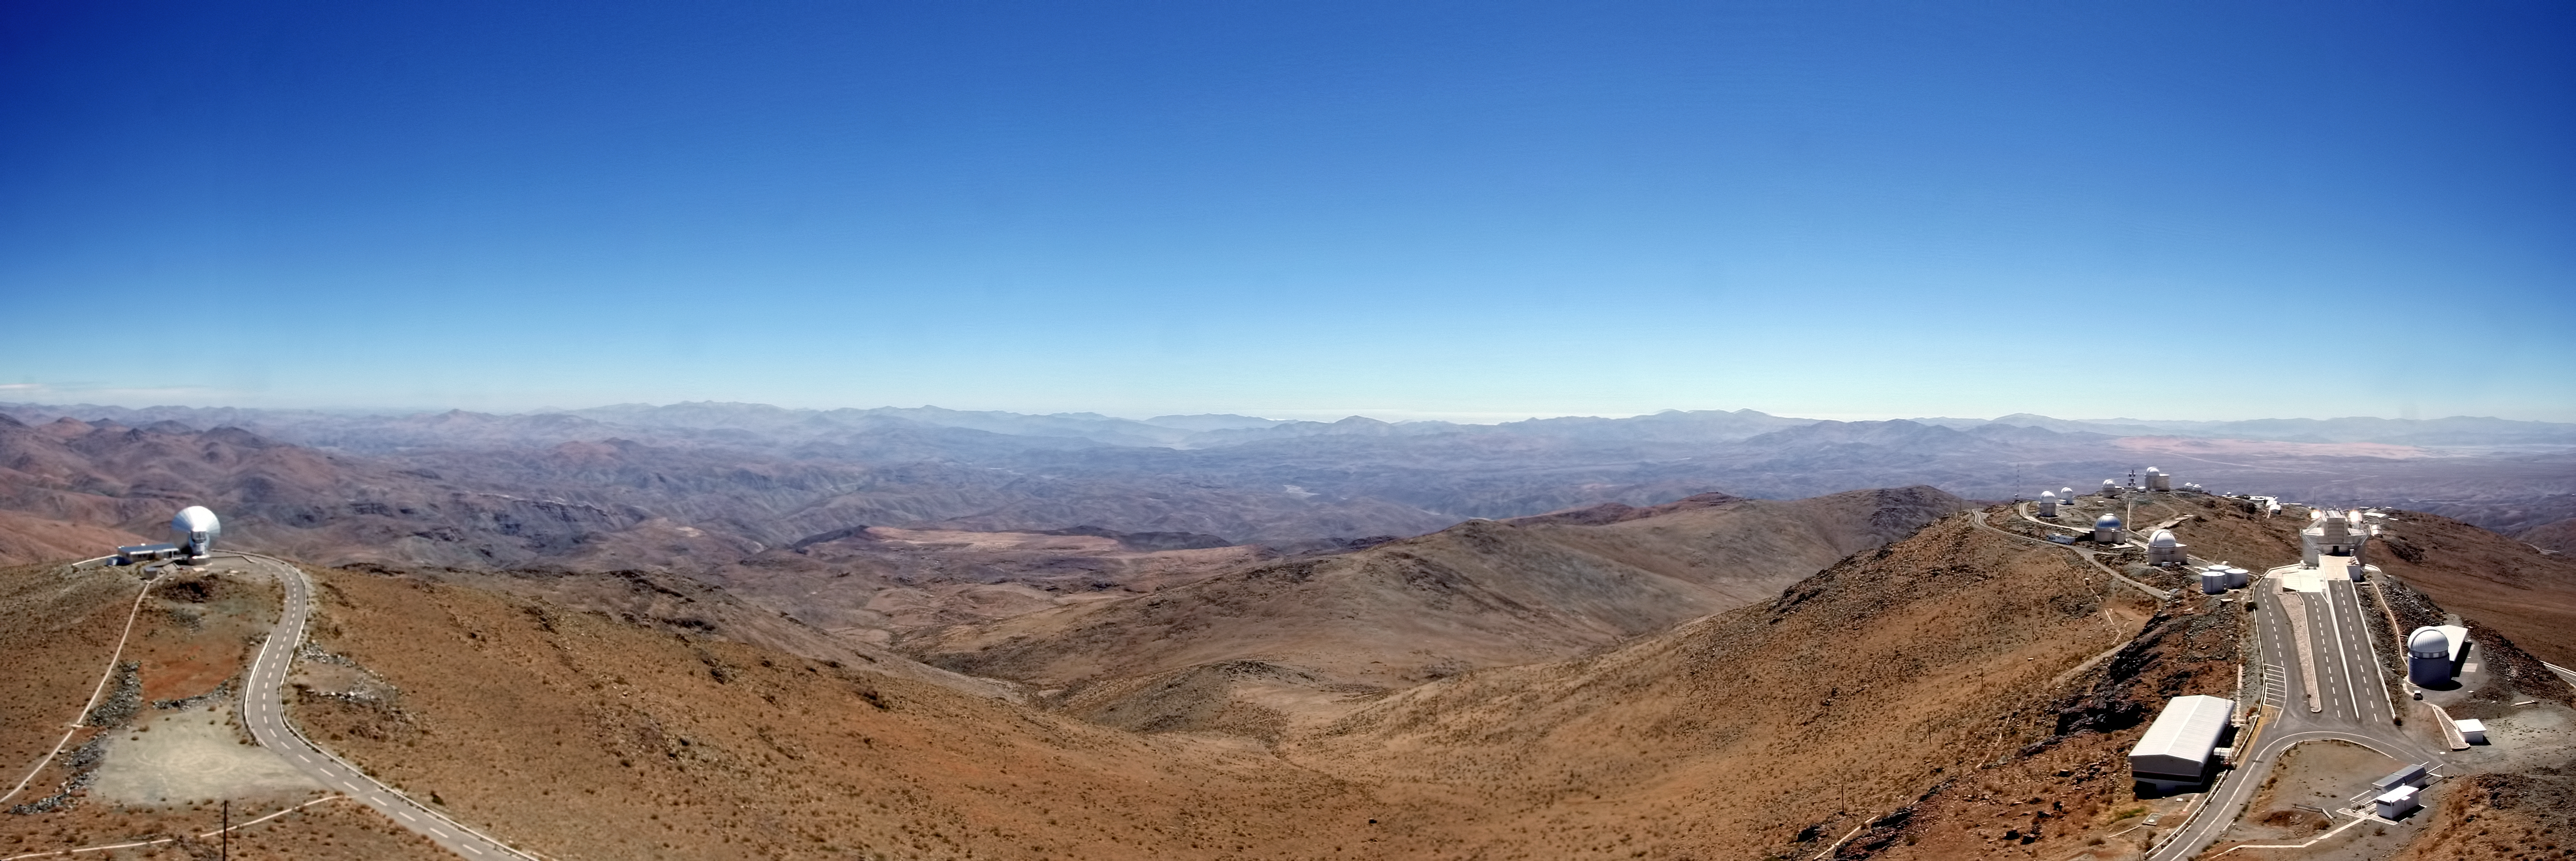

The Martian-like landscape of La Silla

This panoramic image, taken by ESO Photo Ambassador Alexandre Santerne reveals a somewhat Martian-looking landscape. This dry, red scene could well be taken to be on another world, but is actually the site of the La Silla Observatory, 2400 metres above sea level, on the outskirts of the southern part of the Atacama Desert in Chile — and ESO’s first observing site.

With more than 300 clear nights per year, low atmospheric turbulence and dry conditions, La Silla offers some of the very best conditions for ground-based observational astronomy. For many years it was one of the most scientifically productive observatories in the world, and today still makes a significant contribution each year.

The main platform at La Silla, to the right in this image, hosts a huge range of telescopes with which astronomers can explore the Universe. The most striking is the ESO 3.58-metre New Technology Telescope (NTT) with its octagonal enclosure — the first in the world to have a computer-controlled deformable main mirror — a system known as active optics — and paving the way for modern large telescopes including ESO's Very Large Telescope (VLT) at Paranal. The site is also used by ESO Member States for targeted projects using a vast range of instruments scattered across the site, including the MPG/ESO 2.2-metre, the Danish 1.54-metre and TAROT telescopes.

To the left is the Swedish-ESO Submillimetre Telescope (SEST) — a 15-metre radio telescope built in 1987, then the only large telescope for submillimetre astronomy in the southern hemisphere. It was decommissioned in 2003 to make way for the Atacama Large Millimeter/submillimeter Array (ALMA) to further explore our cold Universe.

Credit: ESO/A. Santerne